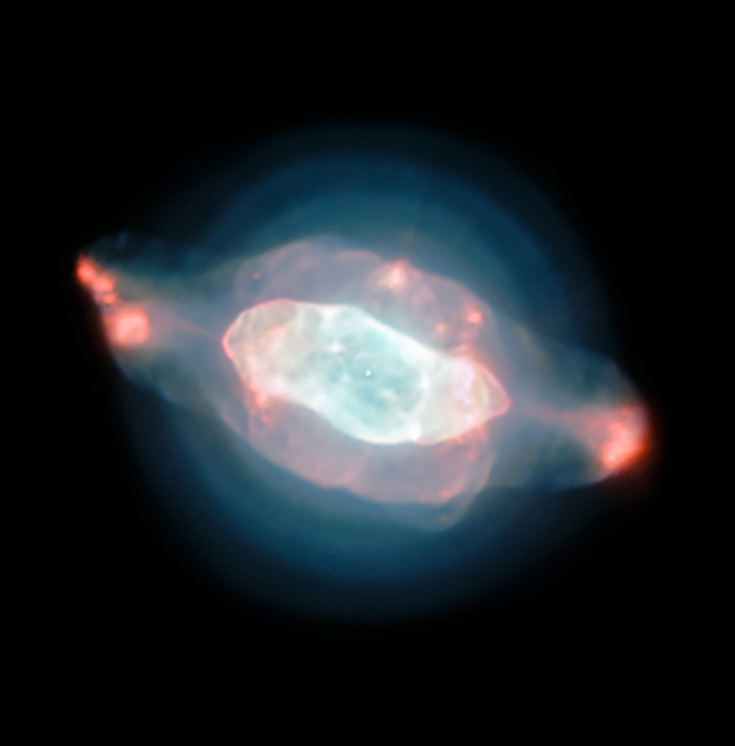

MUSE image of the Saturn Nebula

The spectacular planetary nebula NGC 7009, or the Saturn Nebula, emerges from the darkness like a series of oddly-shaped bubbles, lit up in glorious pinks and blues. This colourful image was captured by the powerful MUSE instrument on ESO’s Very Large Telescope (VLT), as part of a study which mapped the dust inside a planetary nebula for the first time.

Credit: ESO/J. Walsh